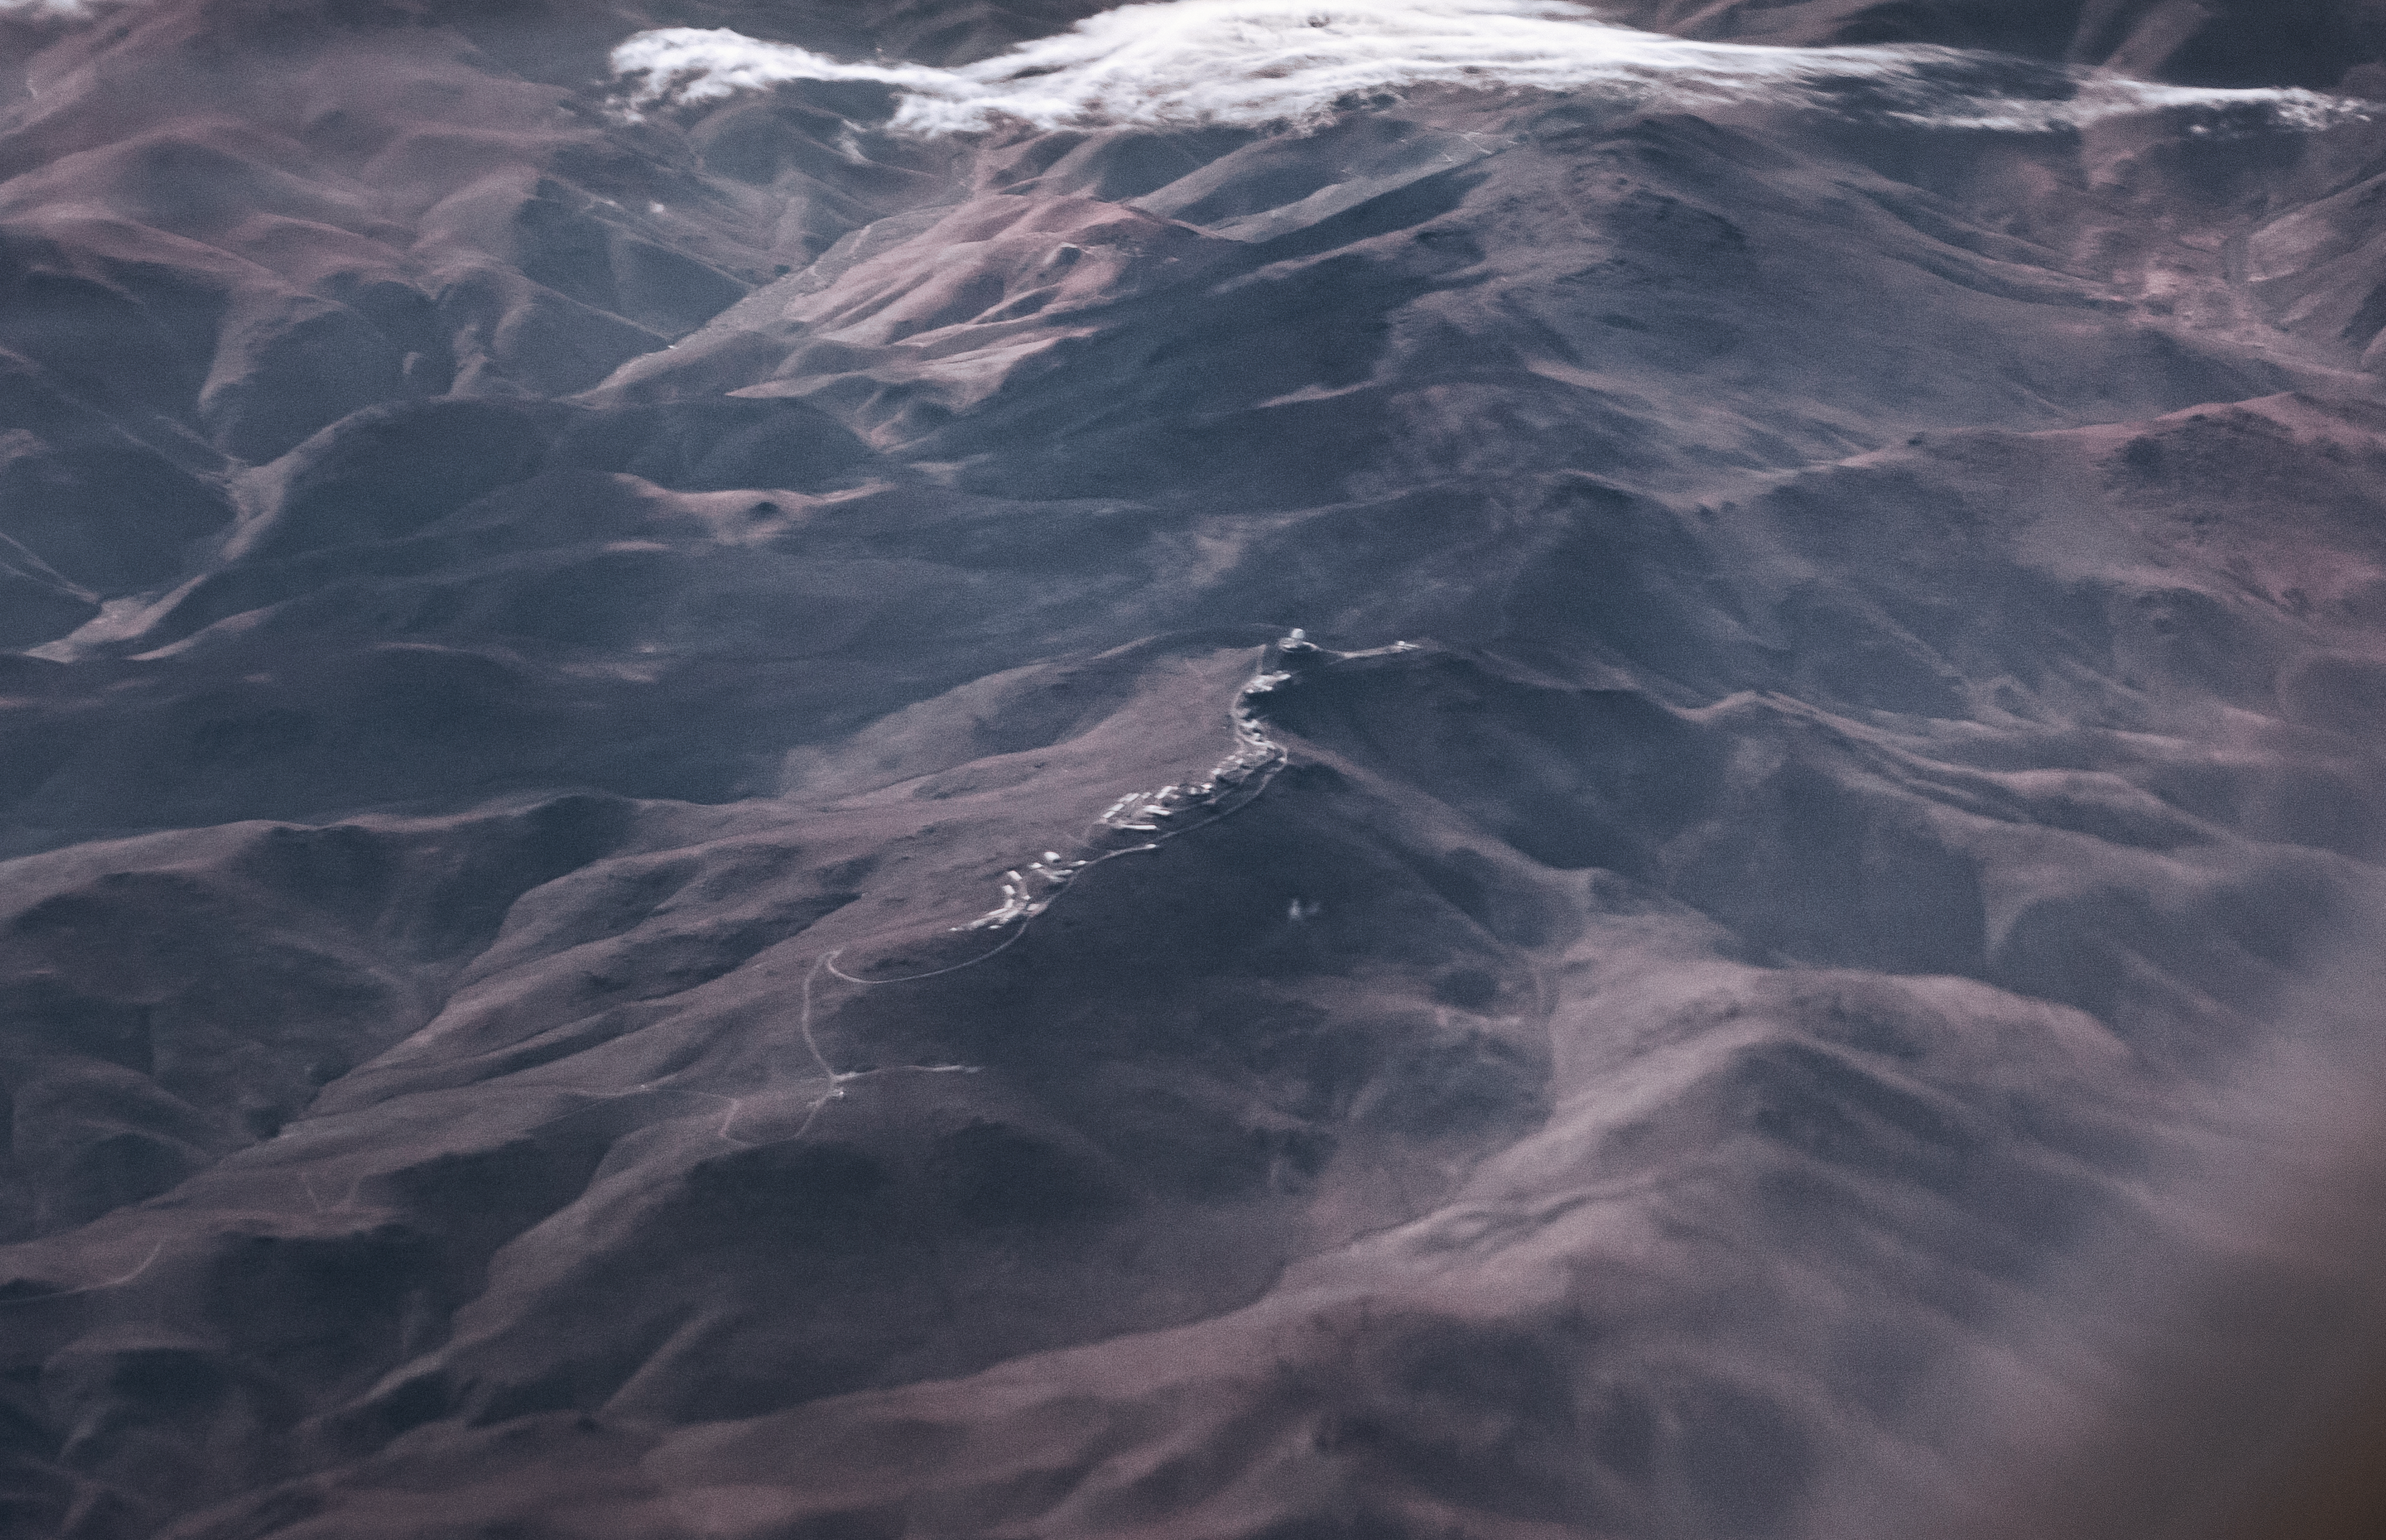

La Silla from the sky

ESO's La Silla Observatory is captured from a new perspective in this amazing aerial shot of the La Silla Ridge and its family of telescopes.

La Silla is located 600 kilometres north of Santiago de Chile in the southern part of the Chilean Atacama desert. The observatory is situated 2400 metres above sea level.

Credit: A. Coleiro/ESO